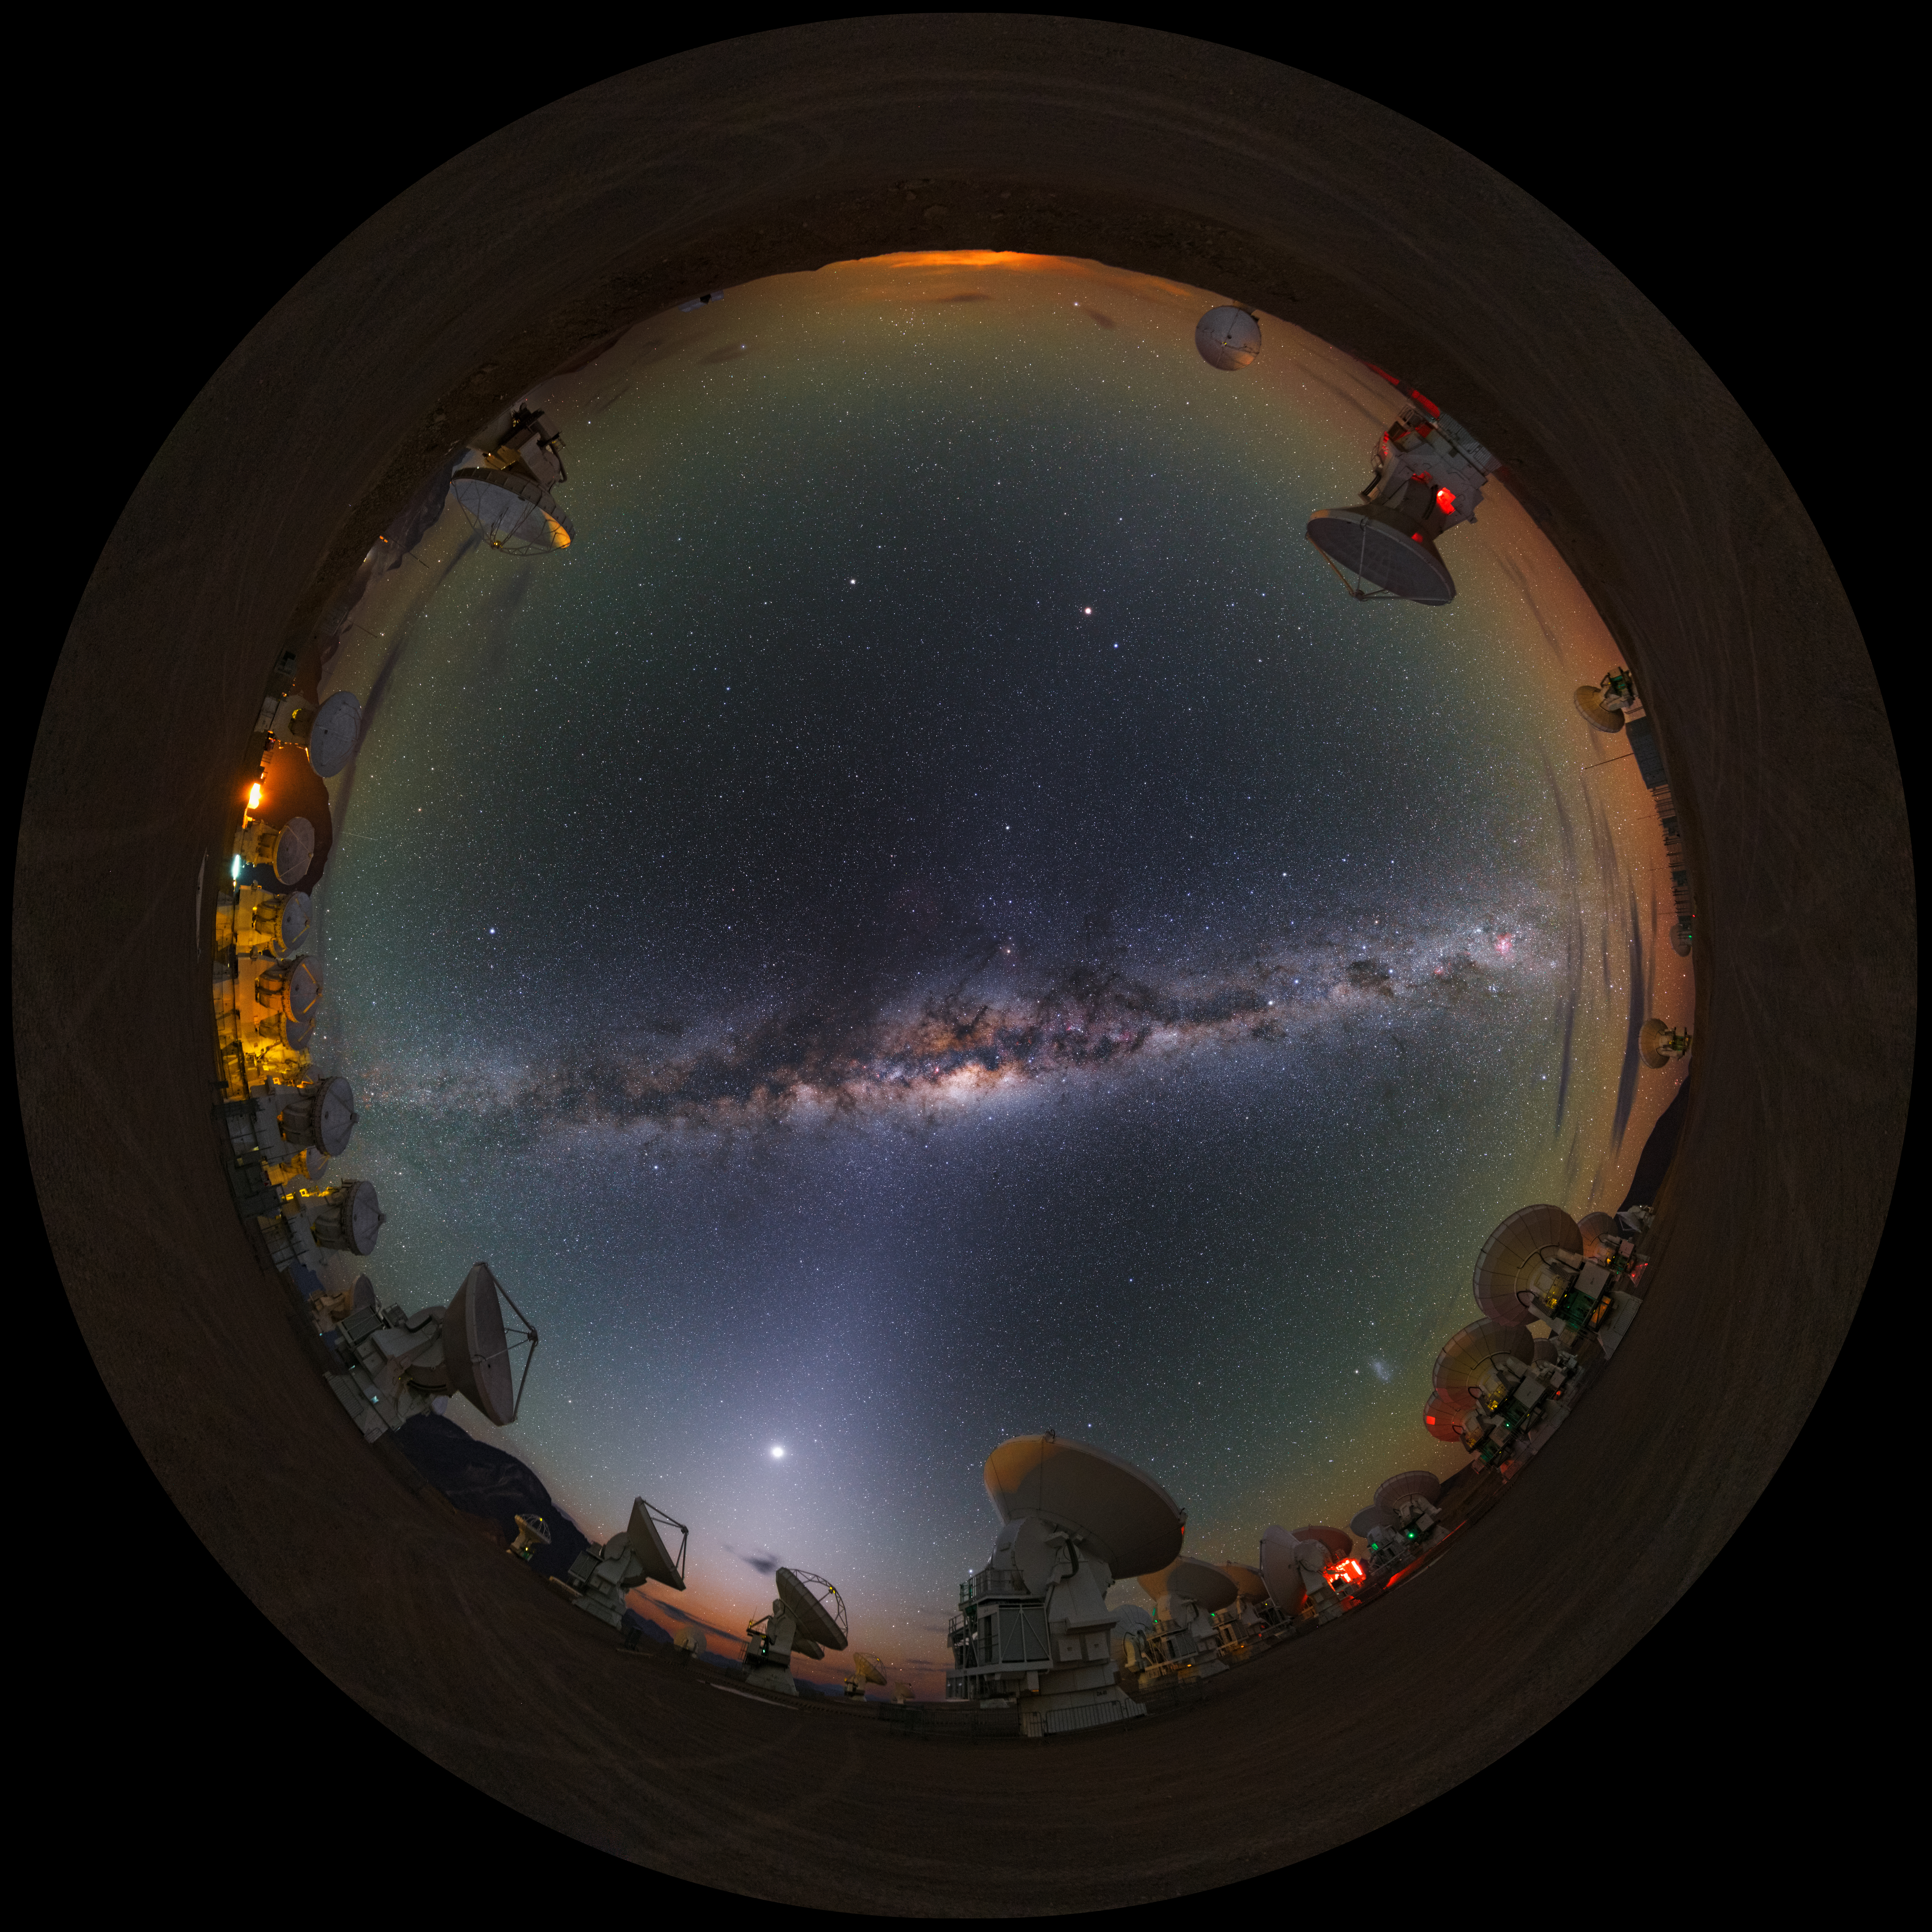

Celestial blanket

A UHD fish-eye/fulldome view of the Atacama Large Millimeter/submillimeter Array (ALMA). Overhead, the Milky Way shines brightly.

Credit: ESO/B. Tafreshi (twanight.org)